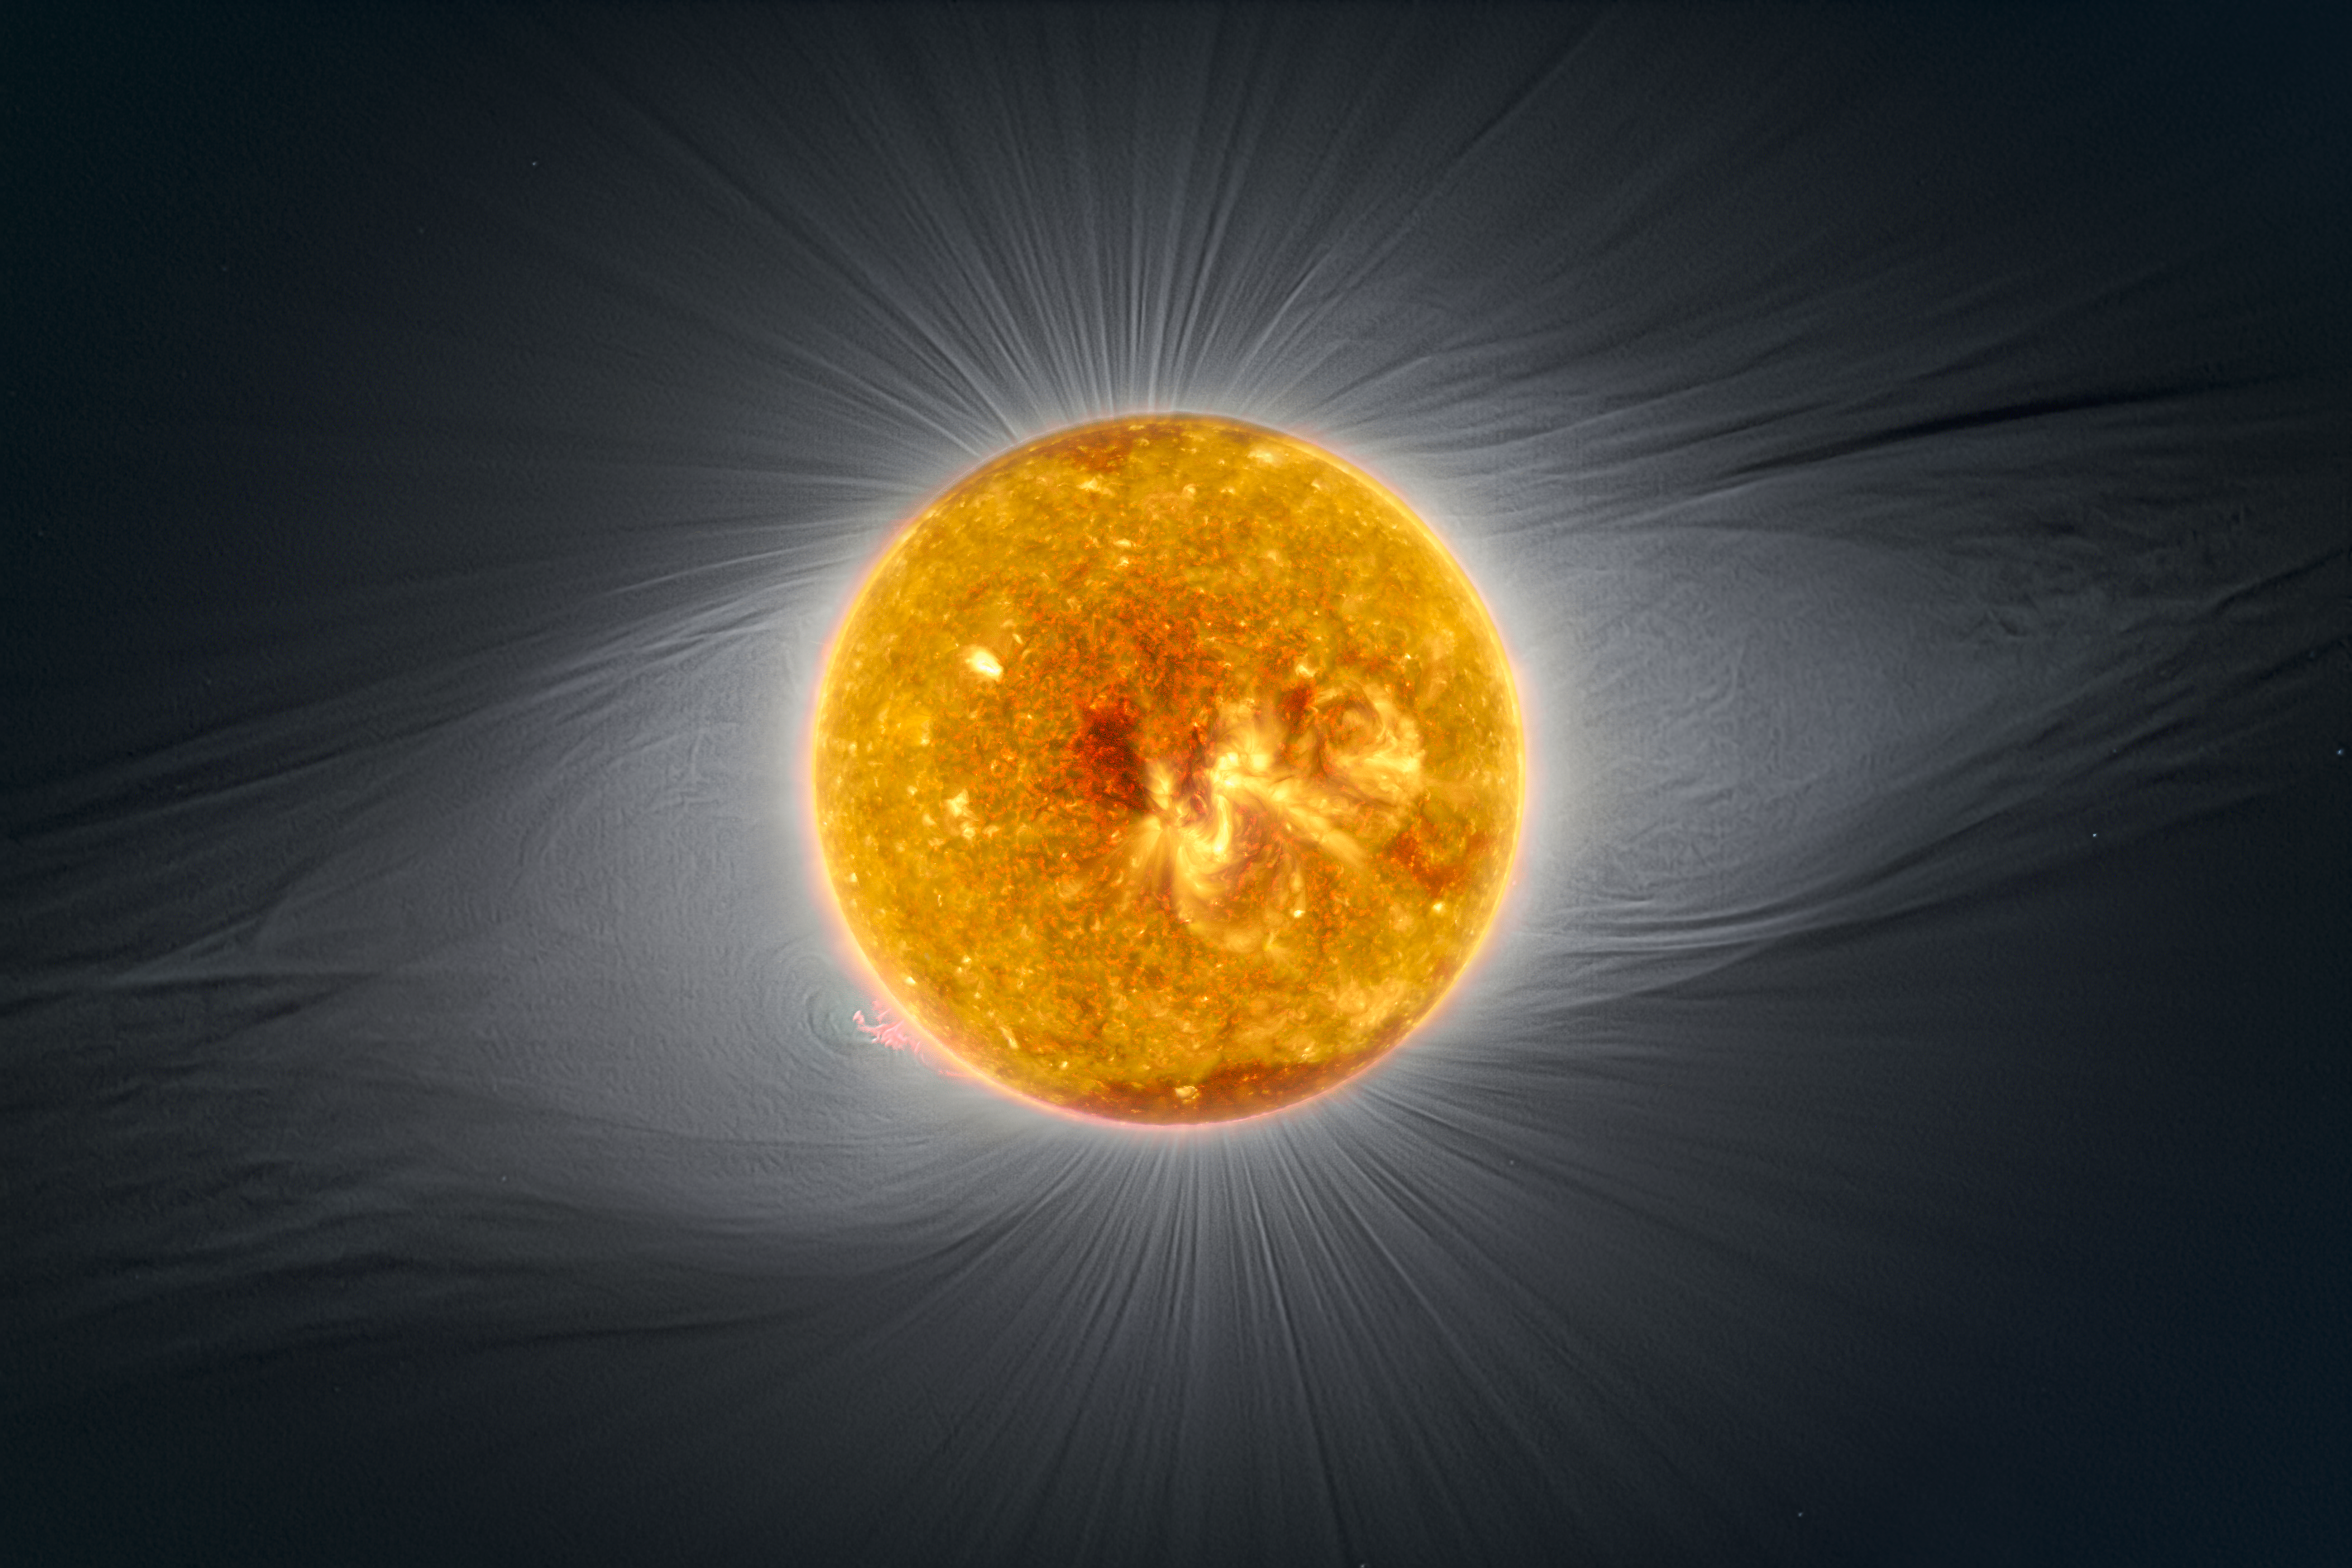

Combined image from SOHO, Solar Dynamics Observatory and La Silla

This image combines a photograph from La Silla in visible light, with ultraviolet data from SOHO's EIT instruments (284 Å) and four filters from Solar Dynamics Observatory's AIA instrument (193 Å, 211 Å, 304 Å and 171 Å).

The combination of these different data all captured close to totality shows the complexity of the solar magnetic field during the eclipse. A large, but not powerful active region can be seen in the middle of the solar disk. The poles of the Sun are relatively dark and with more outflow of ions.

Credit: ESO/P. Horálek/SOHO (NASA&ESA)/SDO (NASA)